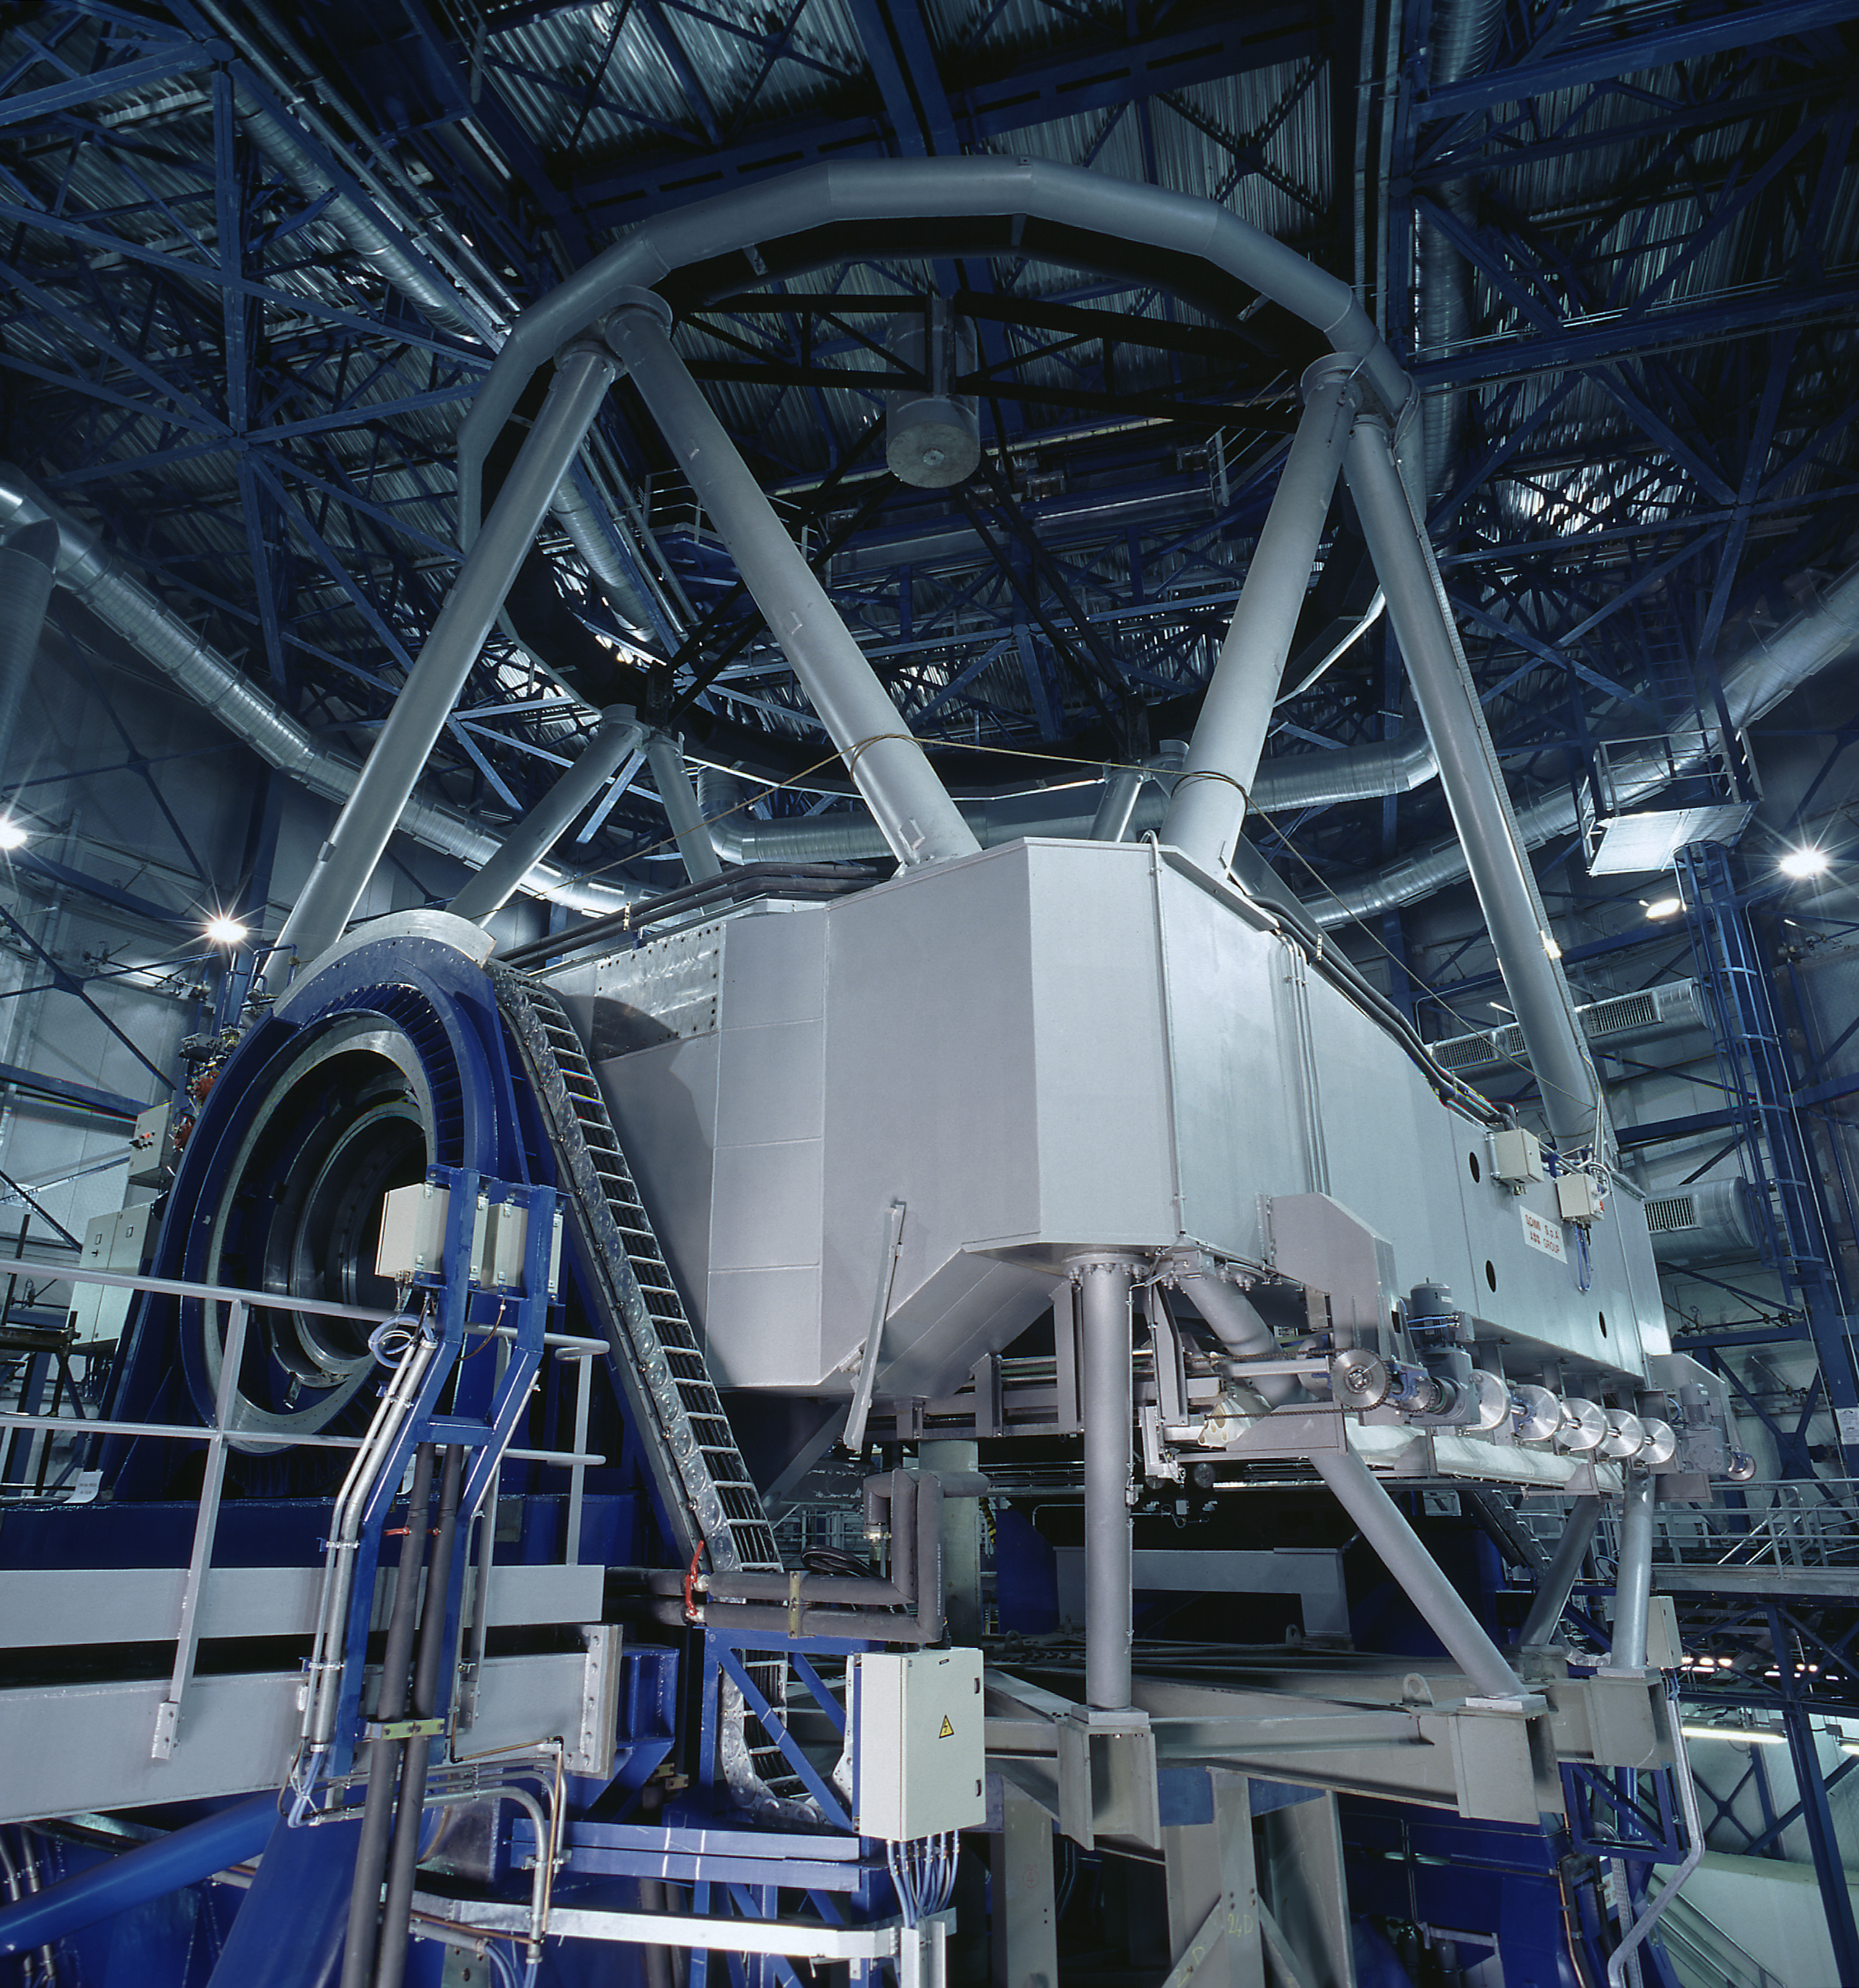

VLT Unit Telescope 2

VLT Unit Telescope 2 (UT2) in its enclosure during integration. In the foreground is one of the Nasmyth Adaptor-Rotators through which the precious light of celestial objects collected by the telescope reaches the astronomical instruments on the adjacent Nasmyth platform. At the time this photo was taken, the cell that carries the 8.2-m Zerodur mirror was about to be mounted. "First light" to be expected in March 1999.

Credit: ESO